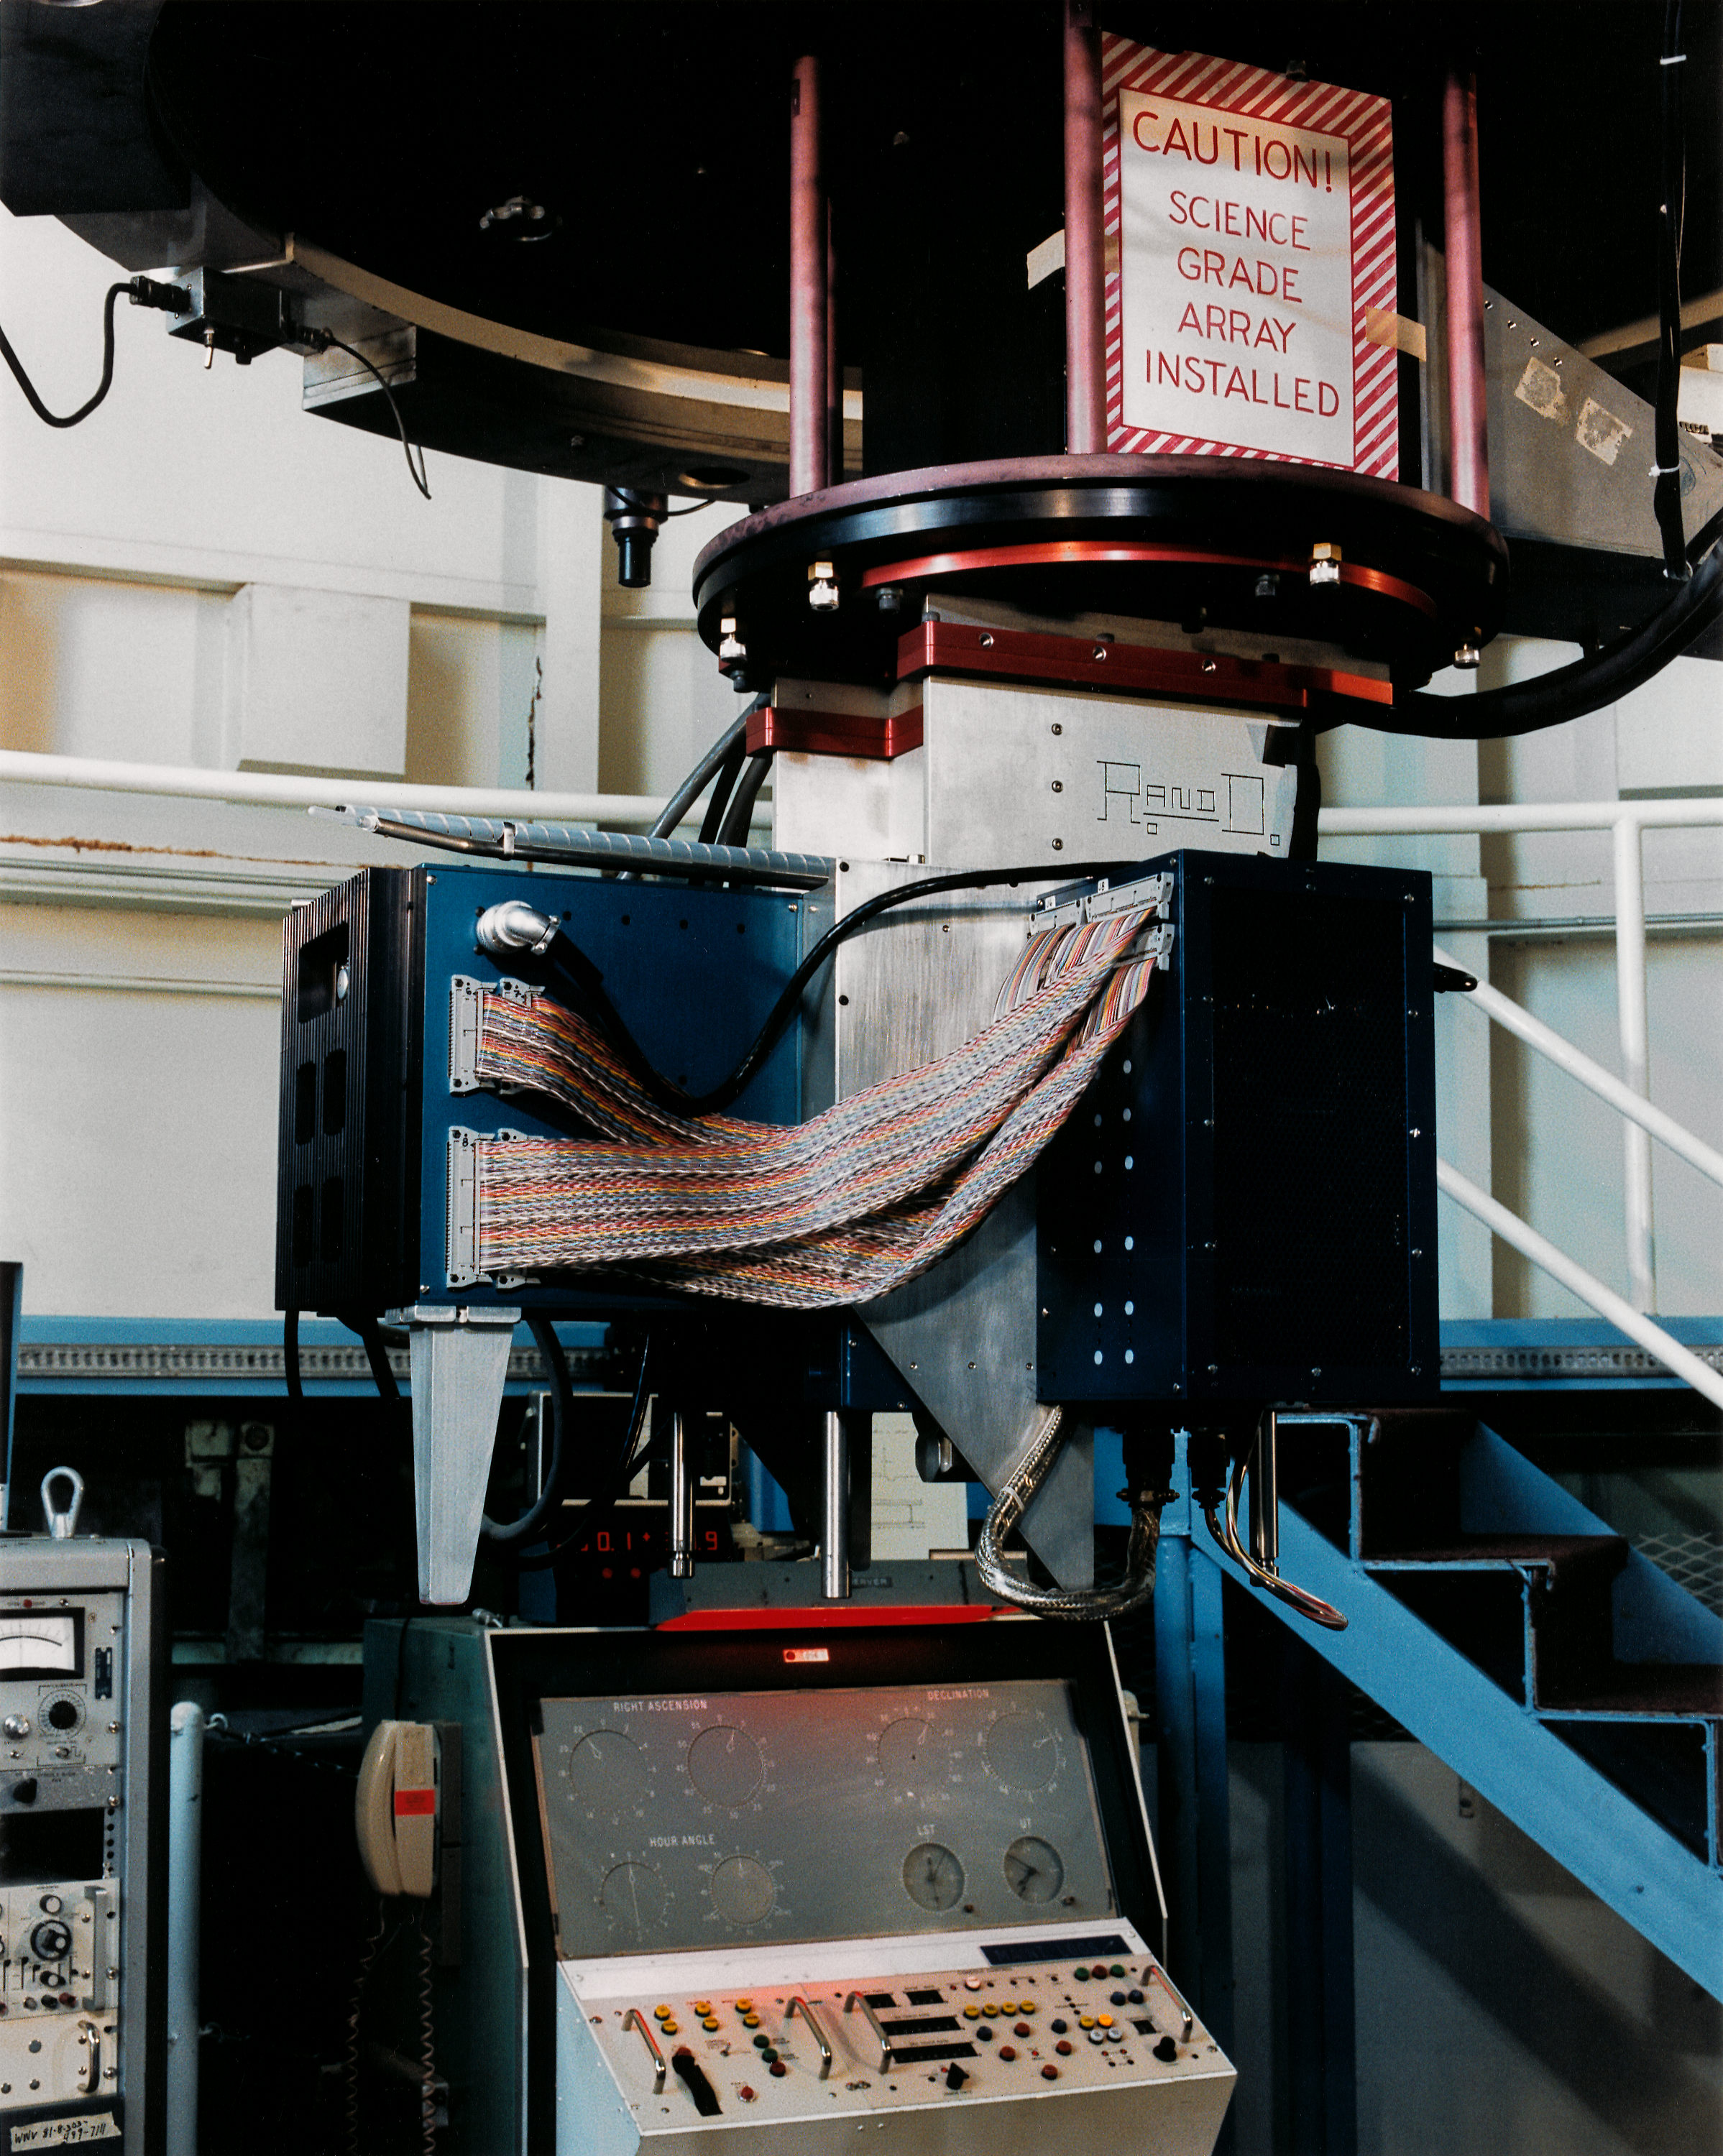

Infrared R&D at the 50-inch

Research and development of infrared detectors at Kitt Peak was often carried out at the 50-inch (1.3-meter) telescope. This picture shows a solid state array under test in mid 1987 (probably during May).

Credit: NOIRLab/NSF/AURA